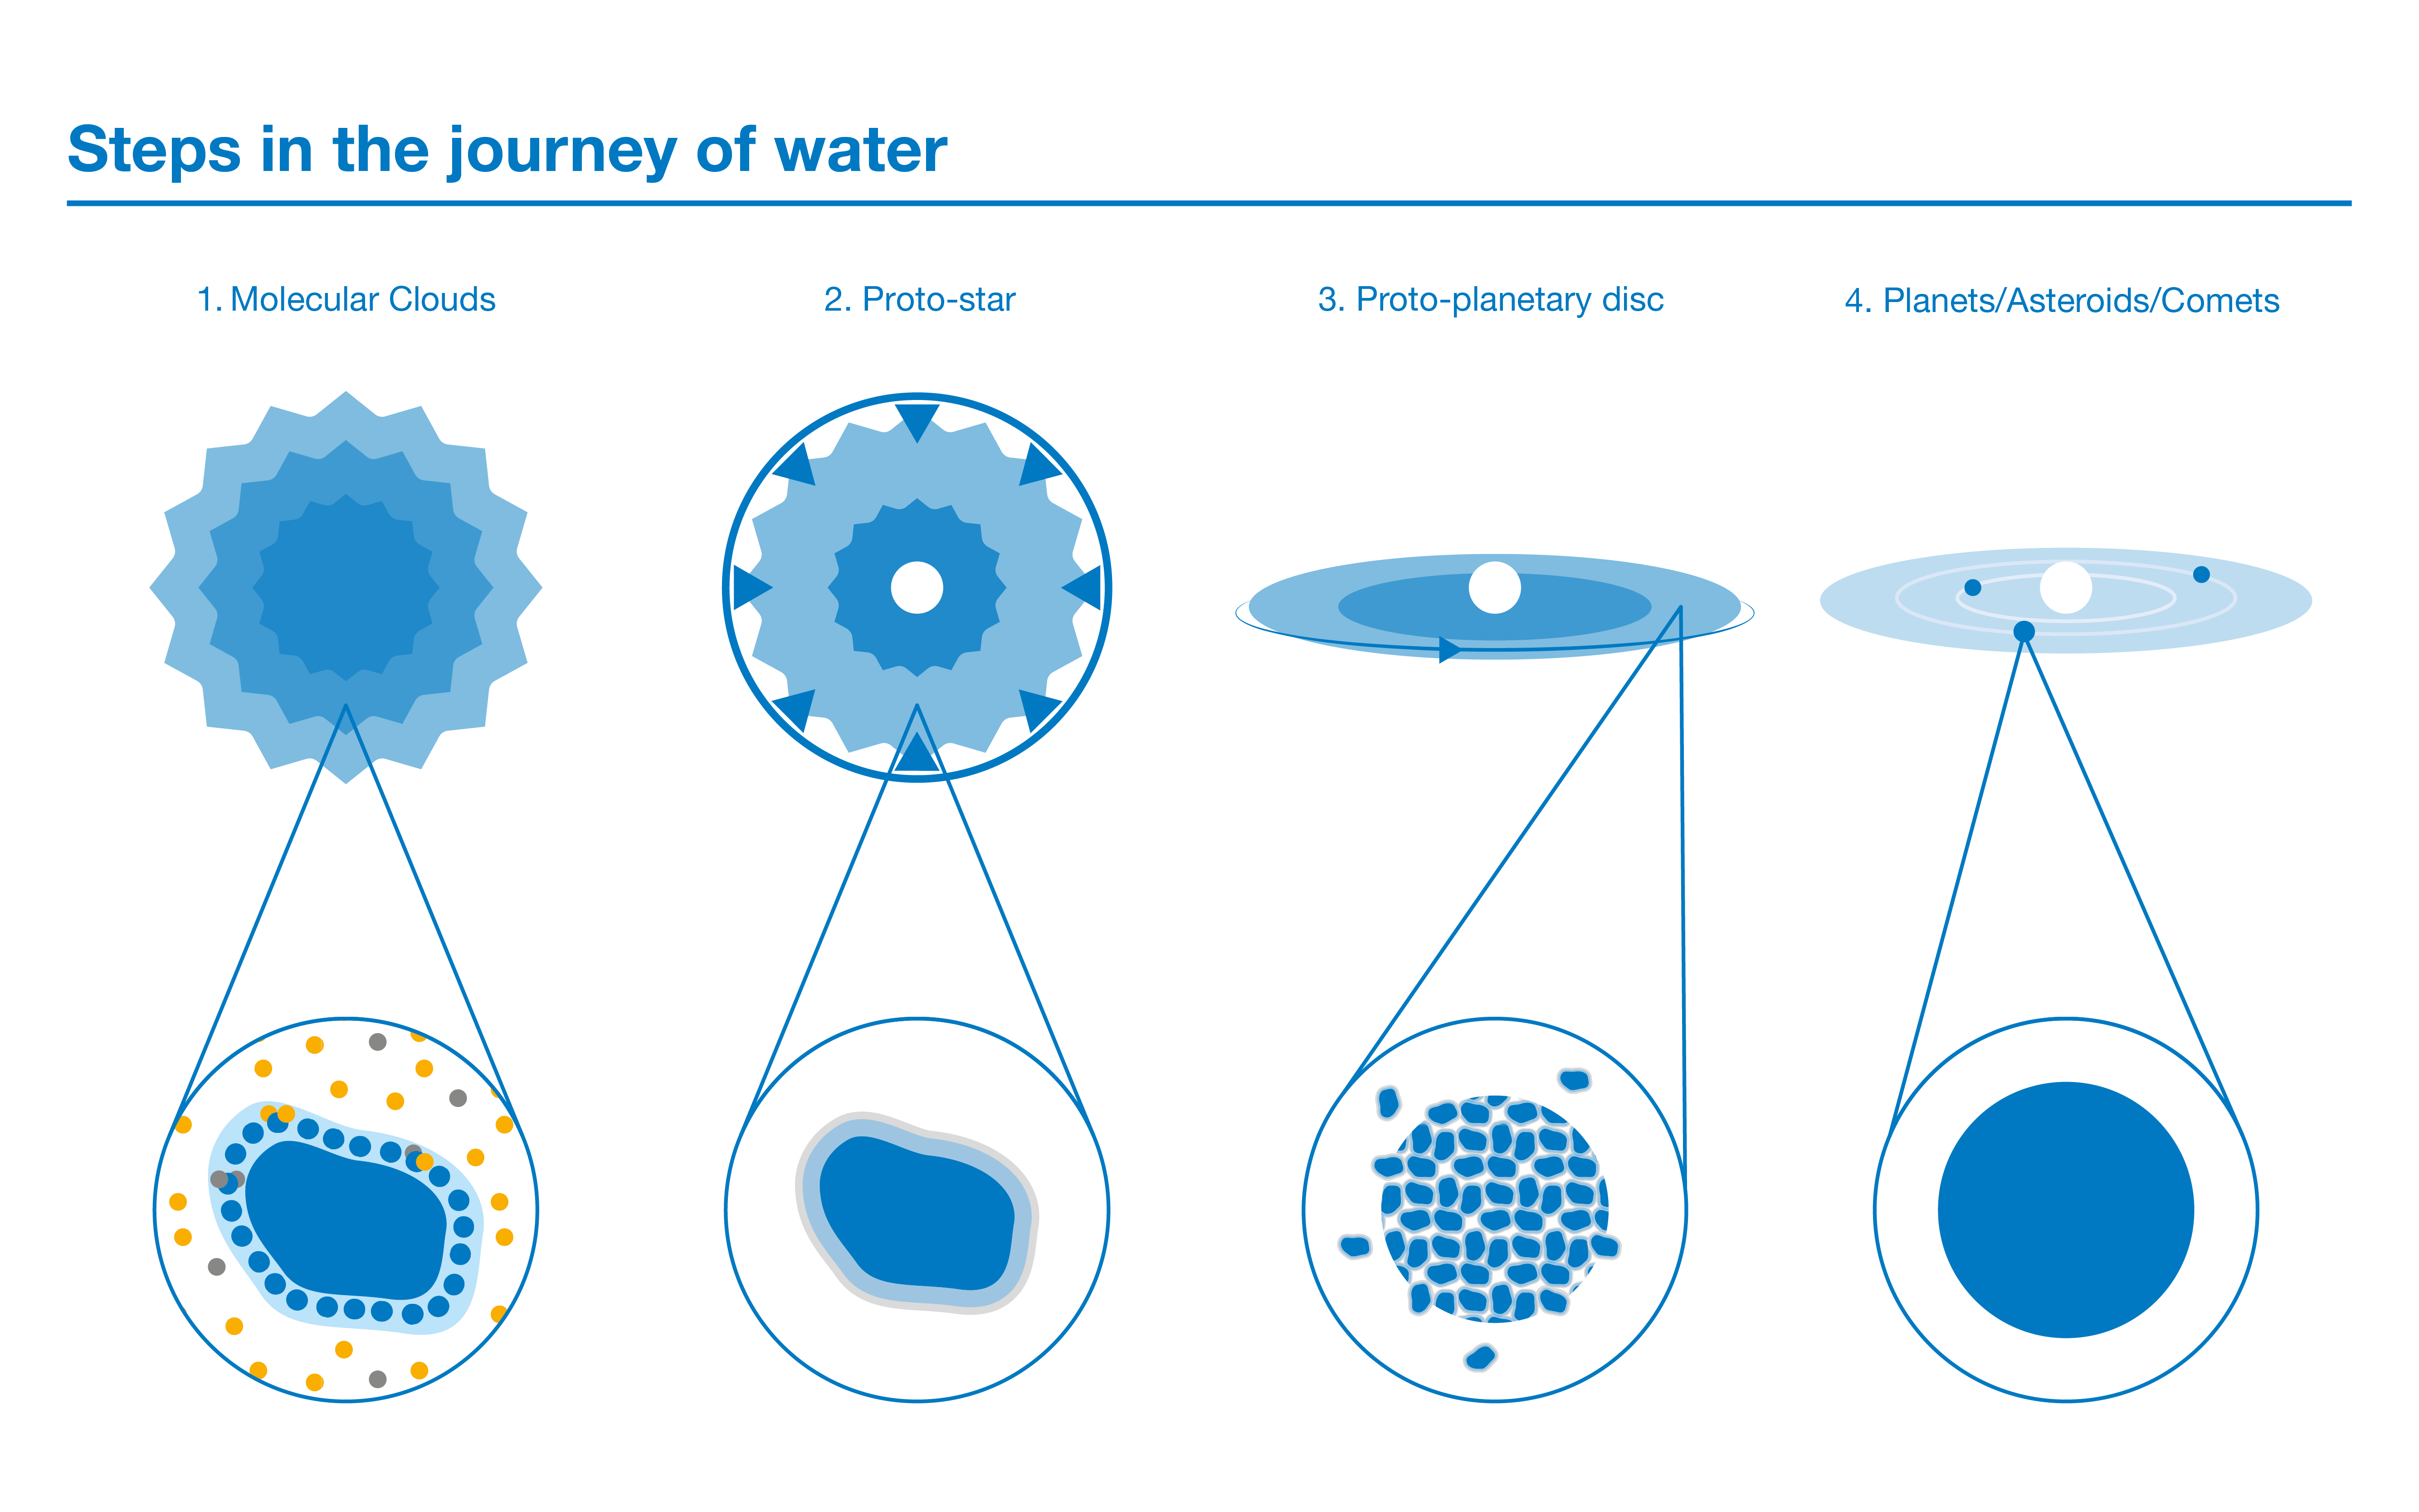

Steps in the journey of water

This diagram follows the path of water from clouds where stars are born all the way down to planetary systems. Step 1: water molecules first form in giant clouds of gas and dust. Oxygen atoms, shown here as blue circles, sit on dust grains. When they interact with free-floating hydrogen atoms (yellow) they form water molecules. Some of these hydrogen atoms (gray) are actually a heavier isotope called deuterium. Step 2: as the star-forming cloud collapses, the central region heats up, sublimating some of the water ice into gas, which makes it easier to detect. But the bulk of the water remains frozen on dust grains. Step 3: due to the initial rotation of the cloud, a flat disc forms around the star. Dust grains start to coagulate and form larger solid bodies. Step 4: a planetary system is now formed, containing planets, comets and asteroids orbiting around the central star.

Credit: ESO/M. Duffek